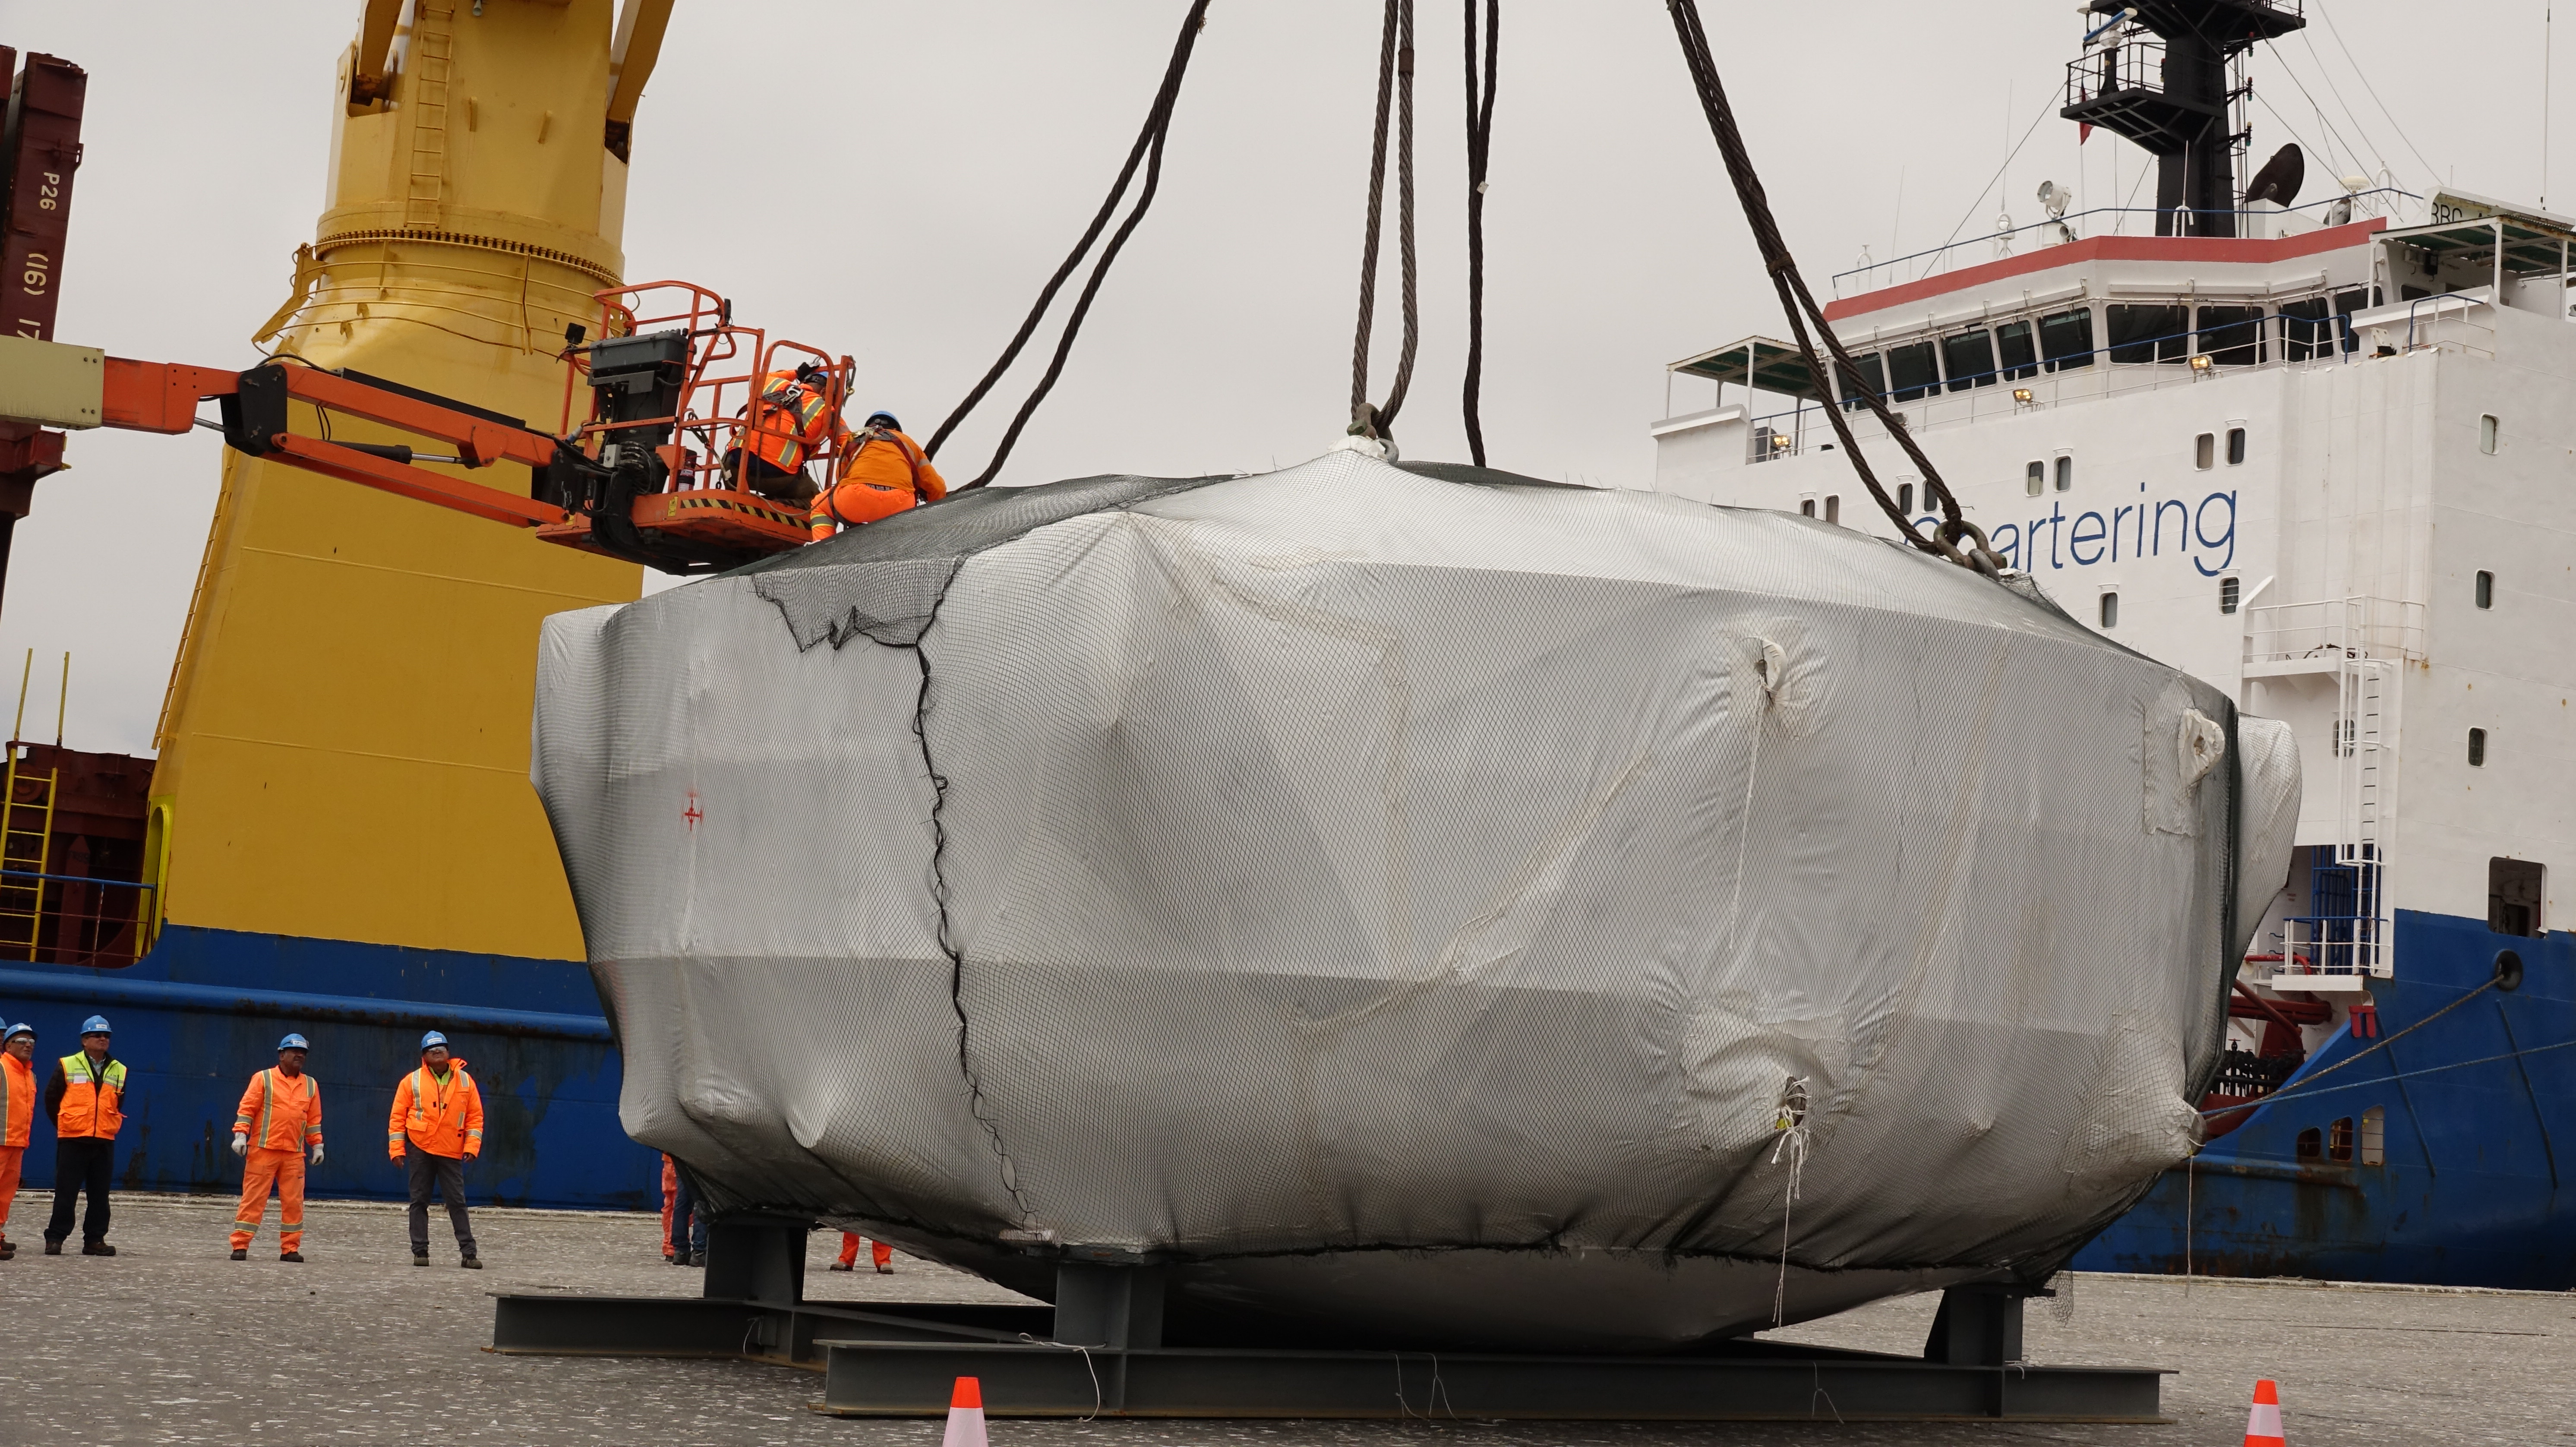

Coating Chamber Arrives in Chile

On October 25, 2018, the LSST Coating Chamber arrived at the port of Coquimbo, Chile. The 128-ton structure was lifted off the BBC Arizona by crane.

Credit: Rubin Observatory/NSF/AURA